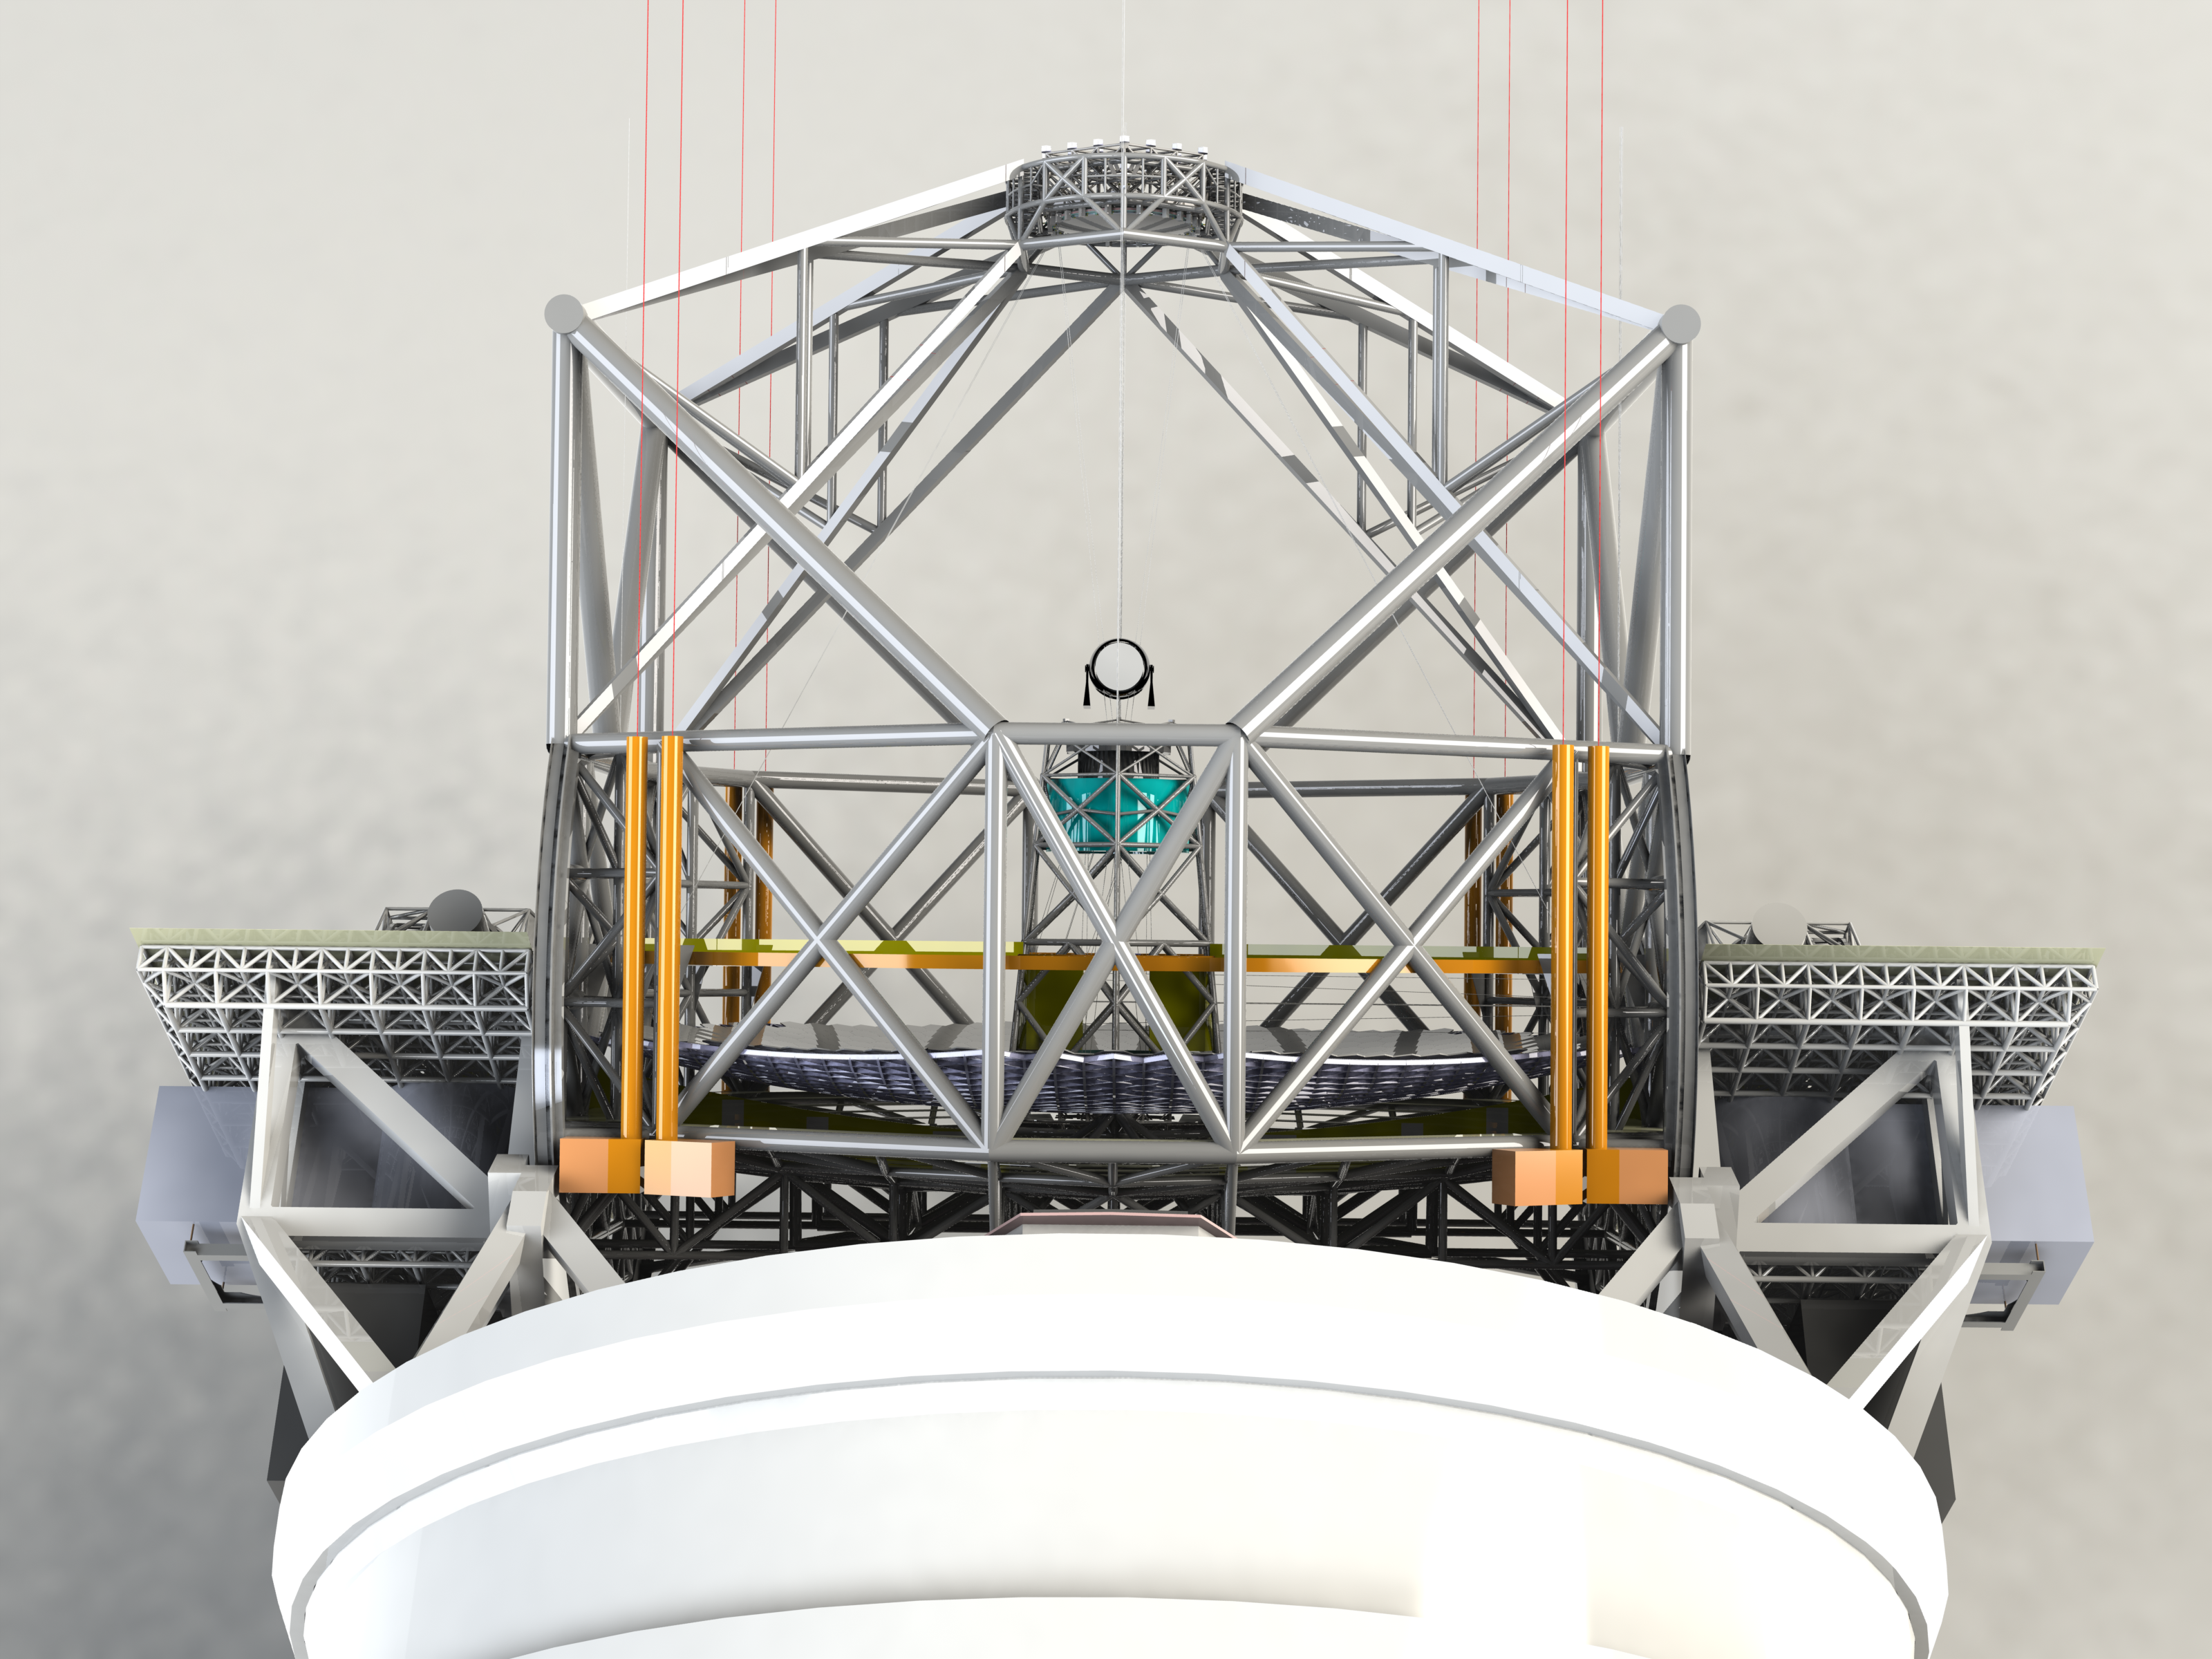

ELT 3D rendering

Rendering of the ELT telescope structure. This structure design, presented in November 2008 at the Baseline Reference Design version 3, is the result for a detailed design study and was realised together with ESO's industrial partners. The 40-metre-class primary mirror reflects the light first to the 4.2-metre secondary mirror hanging upside-down at 60 m height. The light is then further transmitted to mirrors 3, 4 and 5 (located in the central tower) and finally reflected to either side where the astronomical cameras sitting on the Nasmyth platforms will see nearly perfect images of the celestial objects. To assist the adaptive optics included in the telescope, telescope guide stars are created in the sky by using powerful lasers launched at the corners of the primary mirror cell.

The design for the ELT shown here was published in 2009 and is preliminary.

Credit: ESO